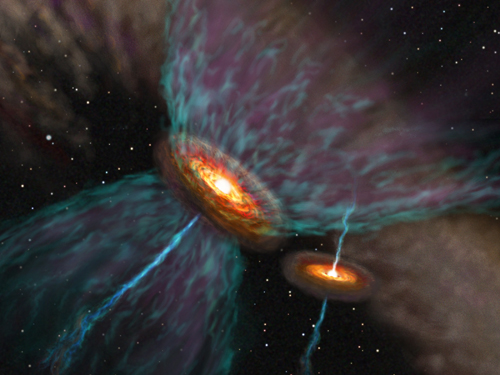

Artist's rendition of UY Aur's probable outflow system

Artist's rendition of UY Aur's probable outflow system.

Credit: National Astronomical Observatory of Japan